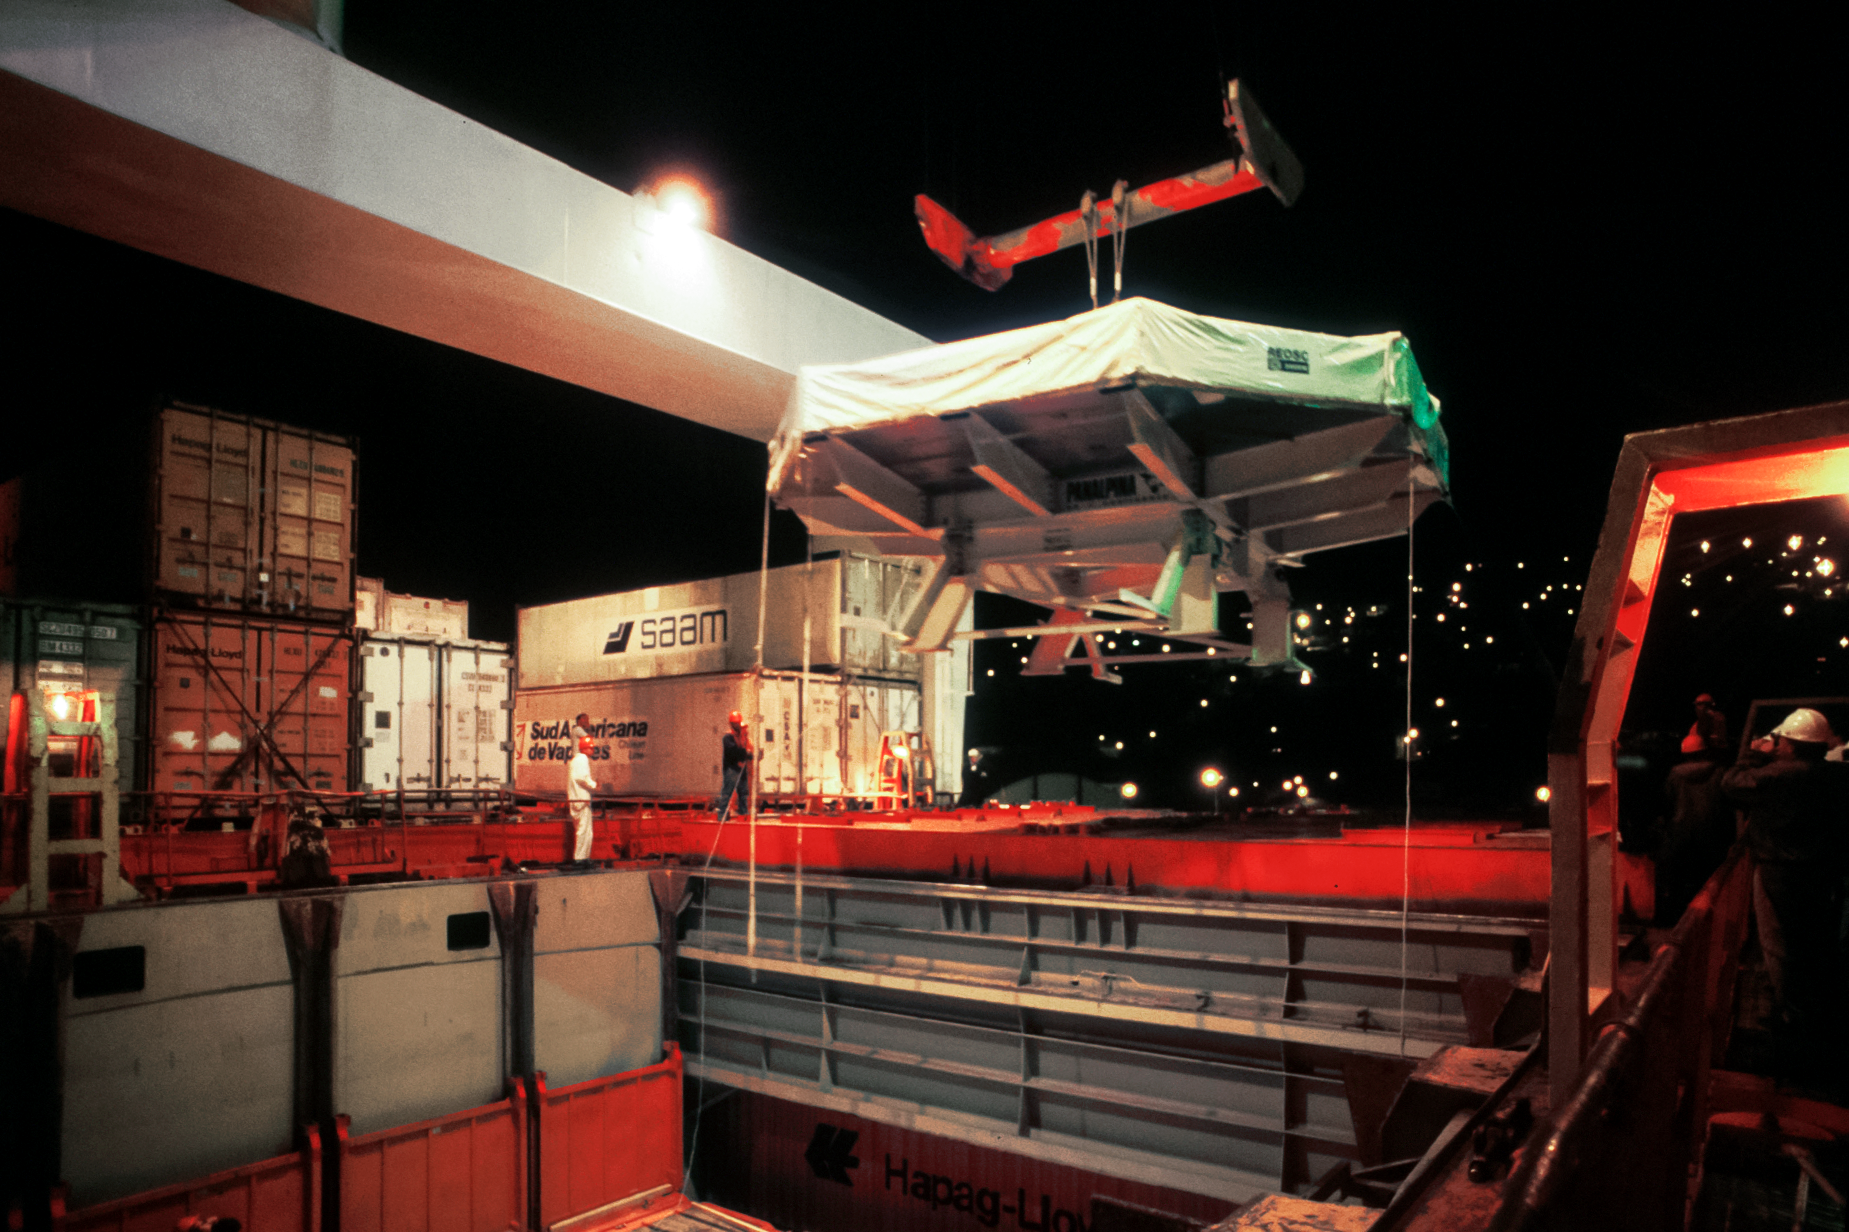

Gemini South primary mirror arrival at port

Gemini South primary mirror arrival at port, Chile.

Credit: International Gemini Observatory/NOIRLab/NSF/AURA/M. Paredes